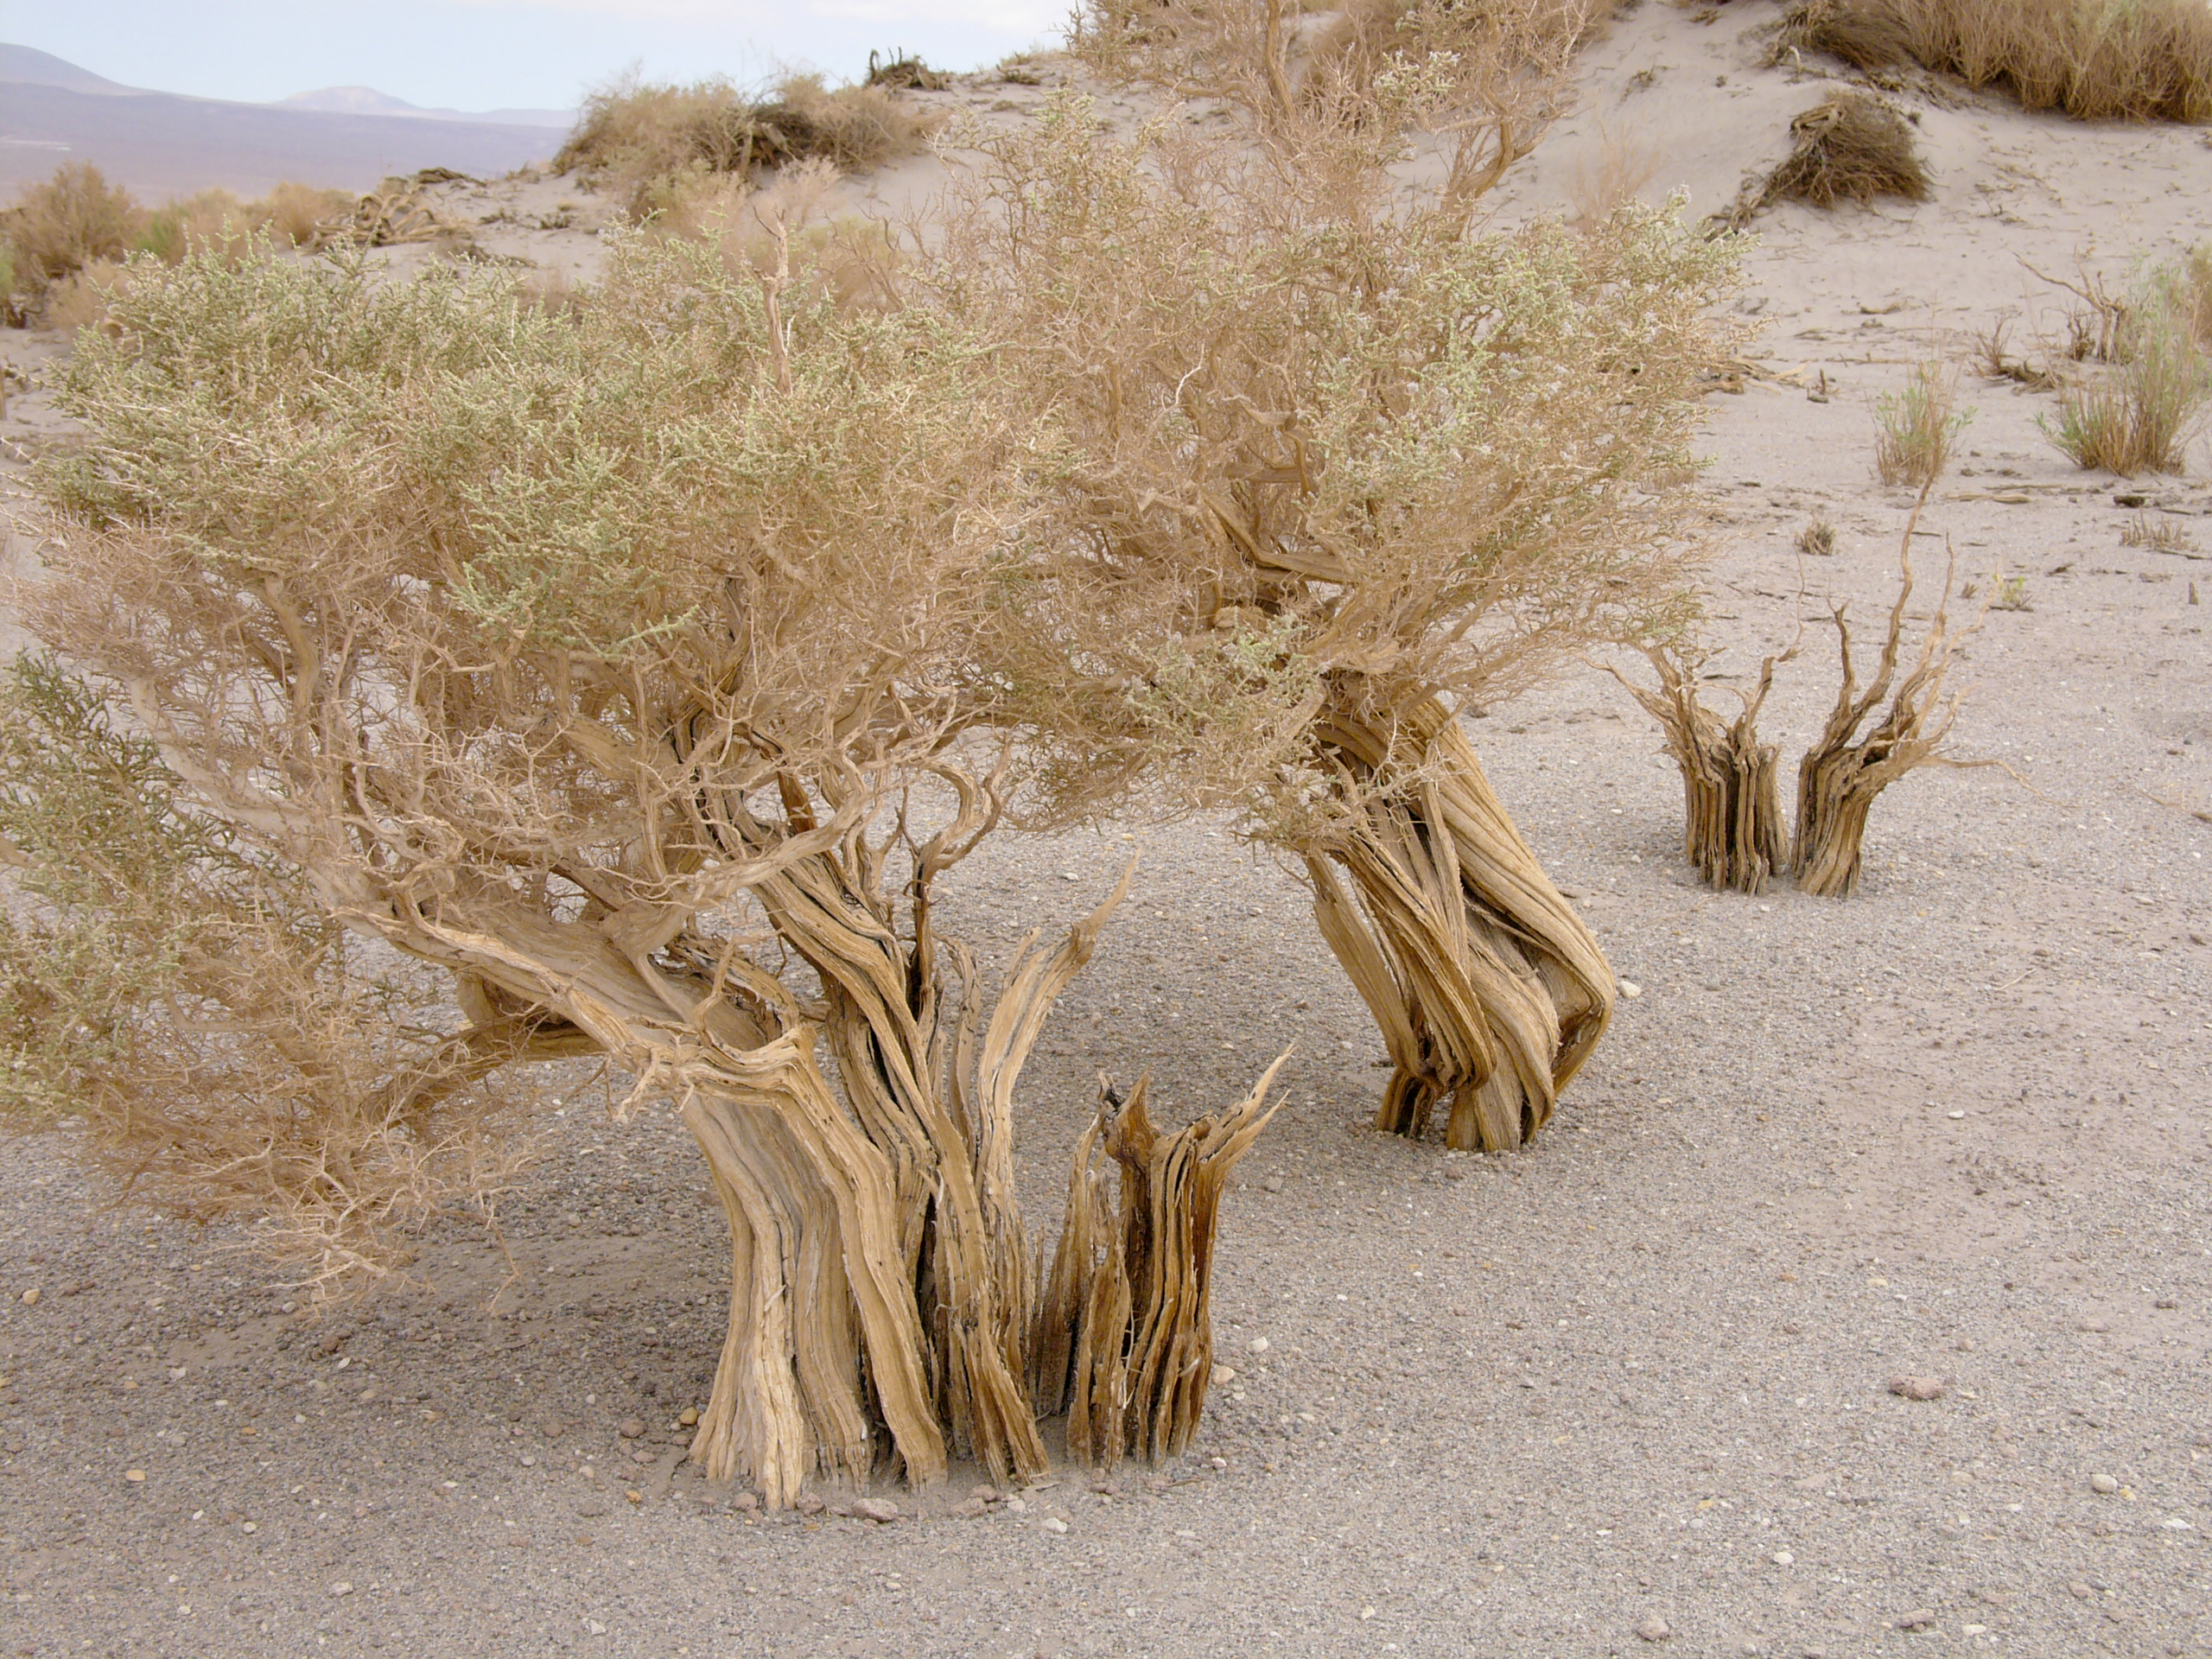

Desert flora

A hint of life in the Chilean desert. This plant is typical of the natural environment around the ALMA site. This picture was obtained in August 2004.

Credit: ESO